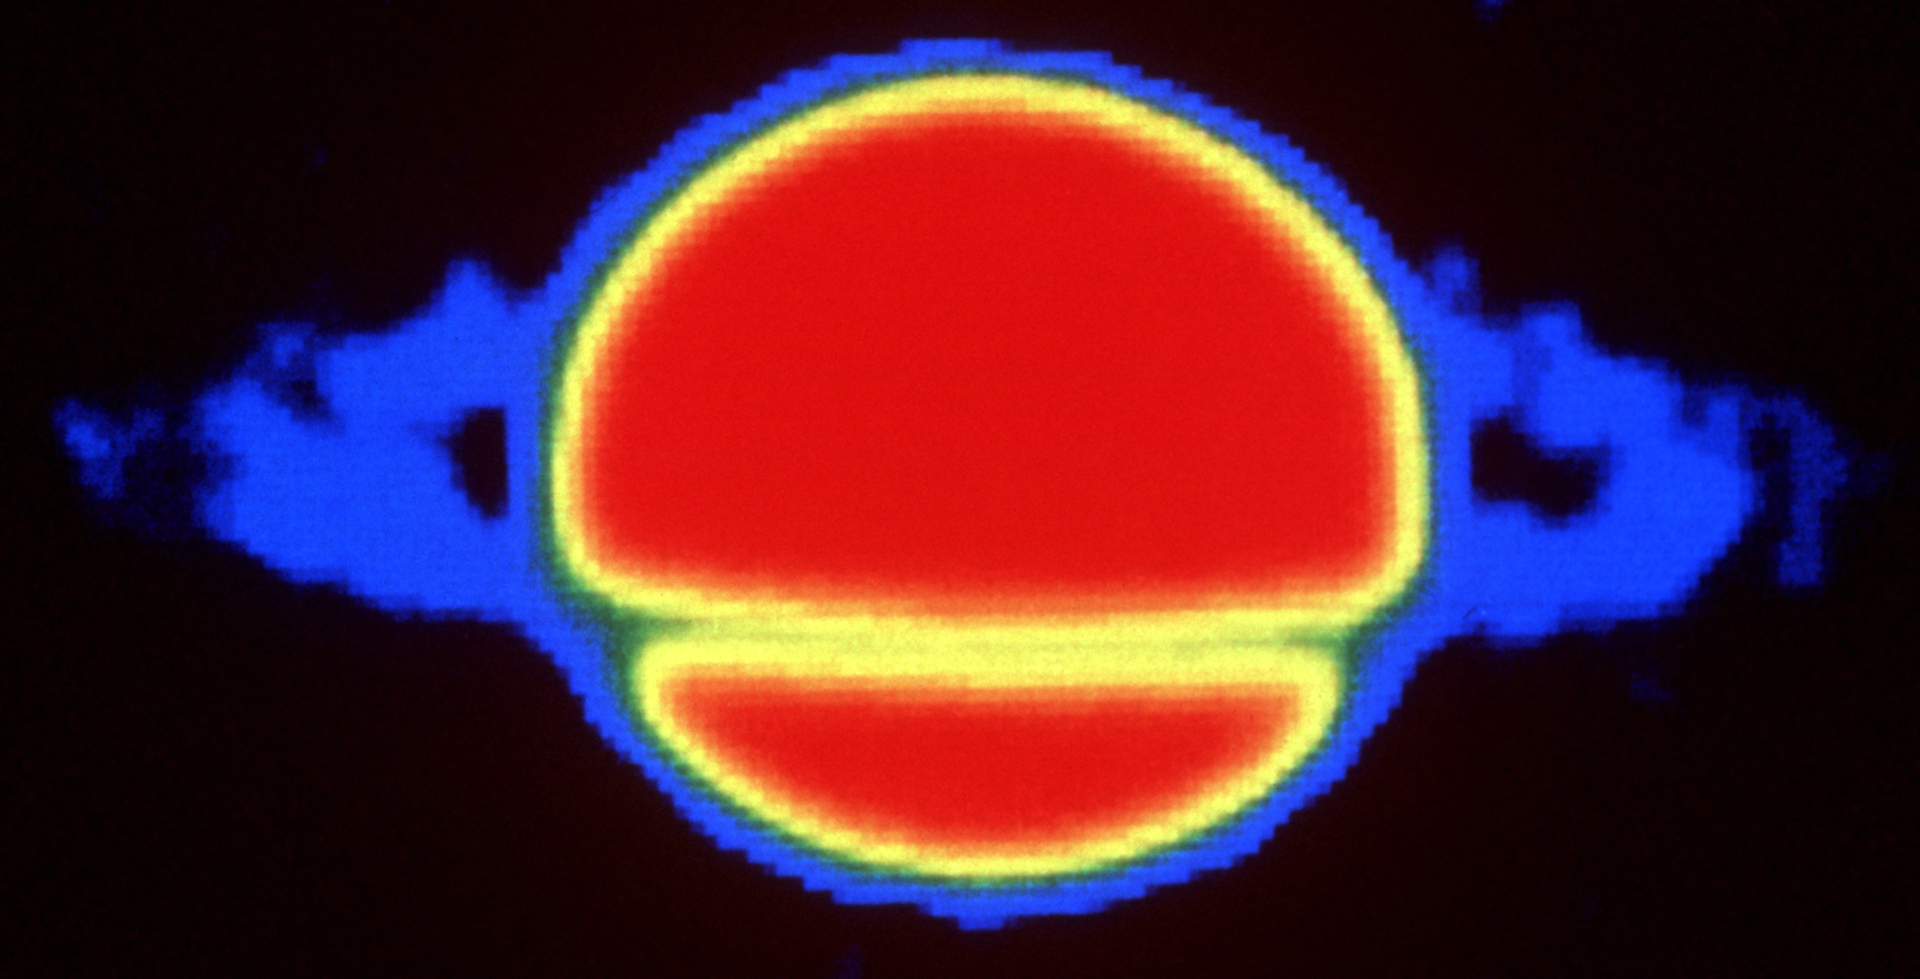

Saturn in Radio Waves

This is Saturn, as seen by the Very Large Array (VLA). Note the bright disk of the planet with a gradual fading toward the edge, called limb darkening. This illustrates a gradual cooling outward in Saturn's atmosphere. The rings are seen in emission outside the disk but then in front of the planet they absorb the radiation from the bright disk behind, appearing as a dark band. In visual light they appear bright everywhere because they reflect the incident sunlight but at radio wavelengths the sunlight is fainter and we see the actual emission from Saturn.

Credit: I. de Pater, J.R. Dickel; NRAO/AUI/NSF